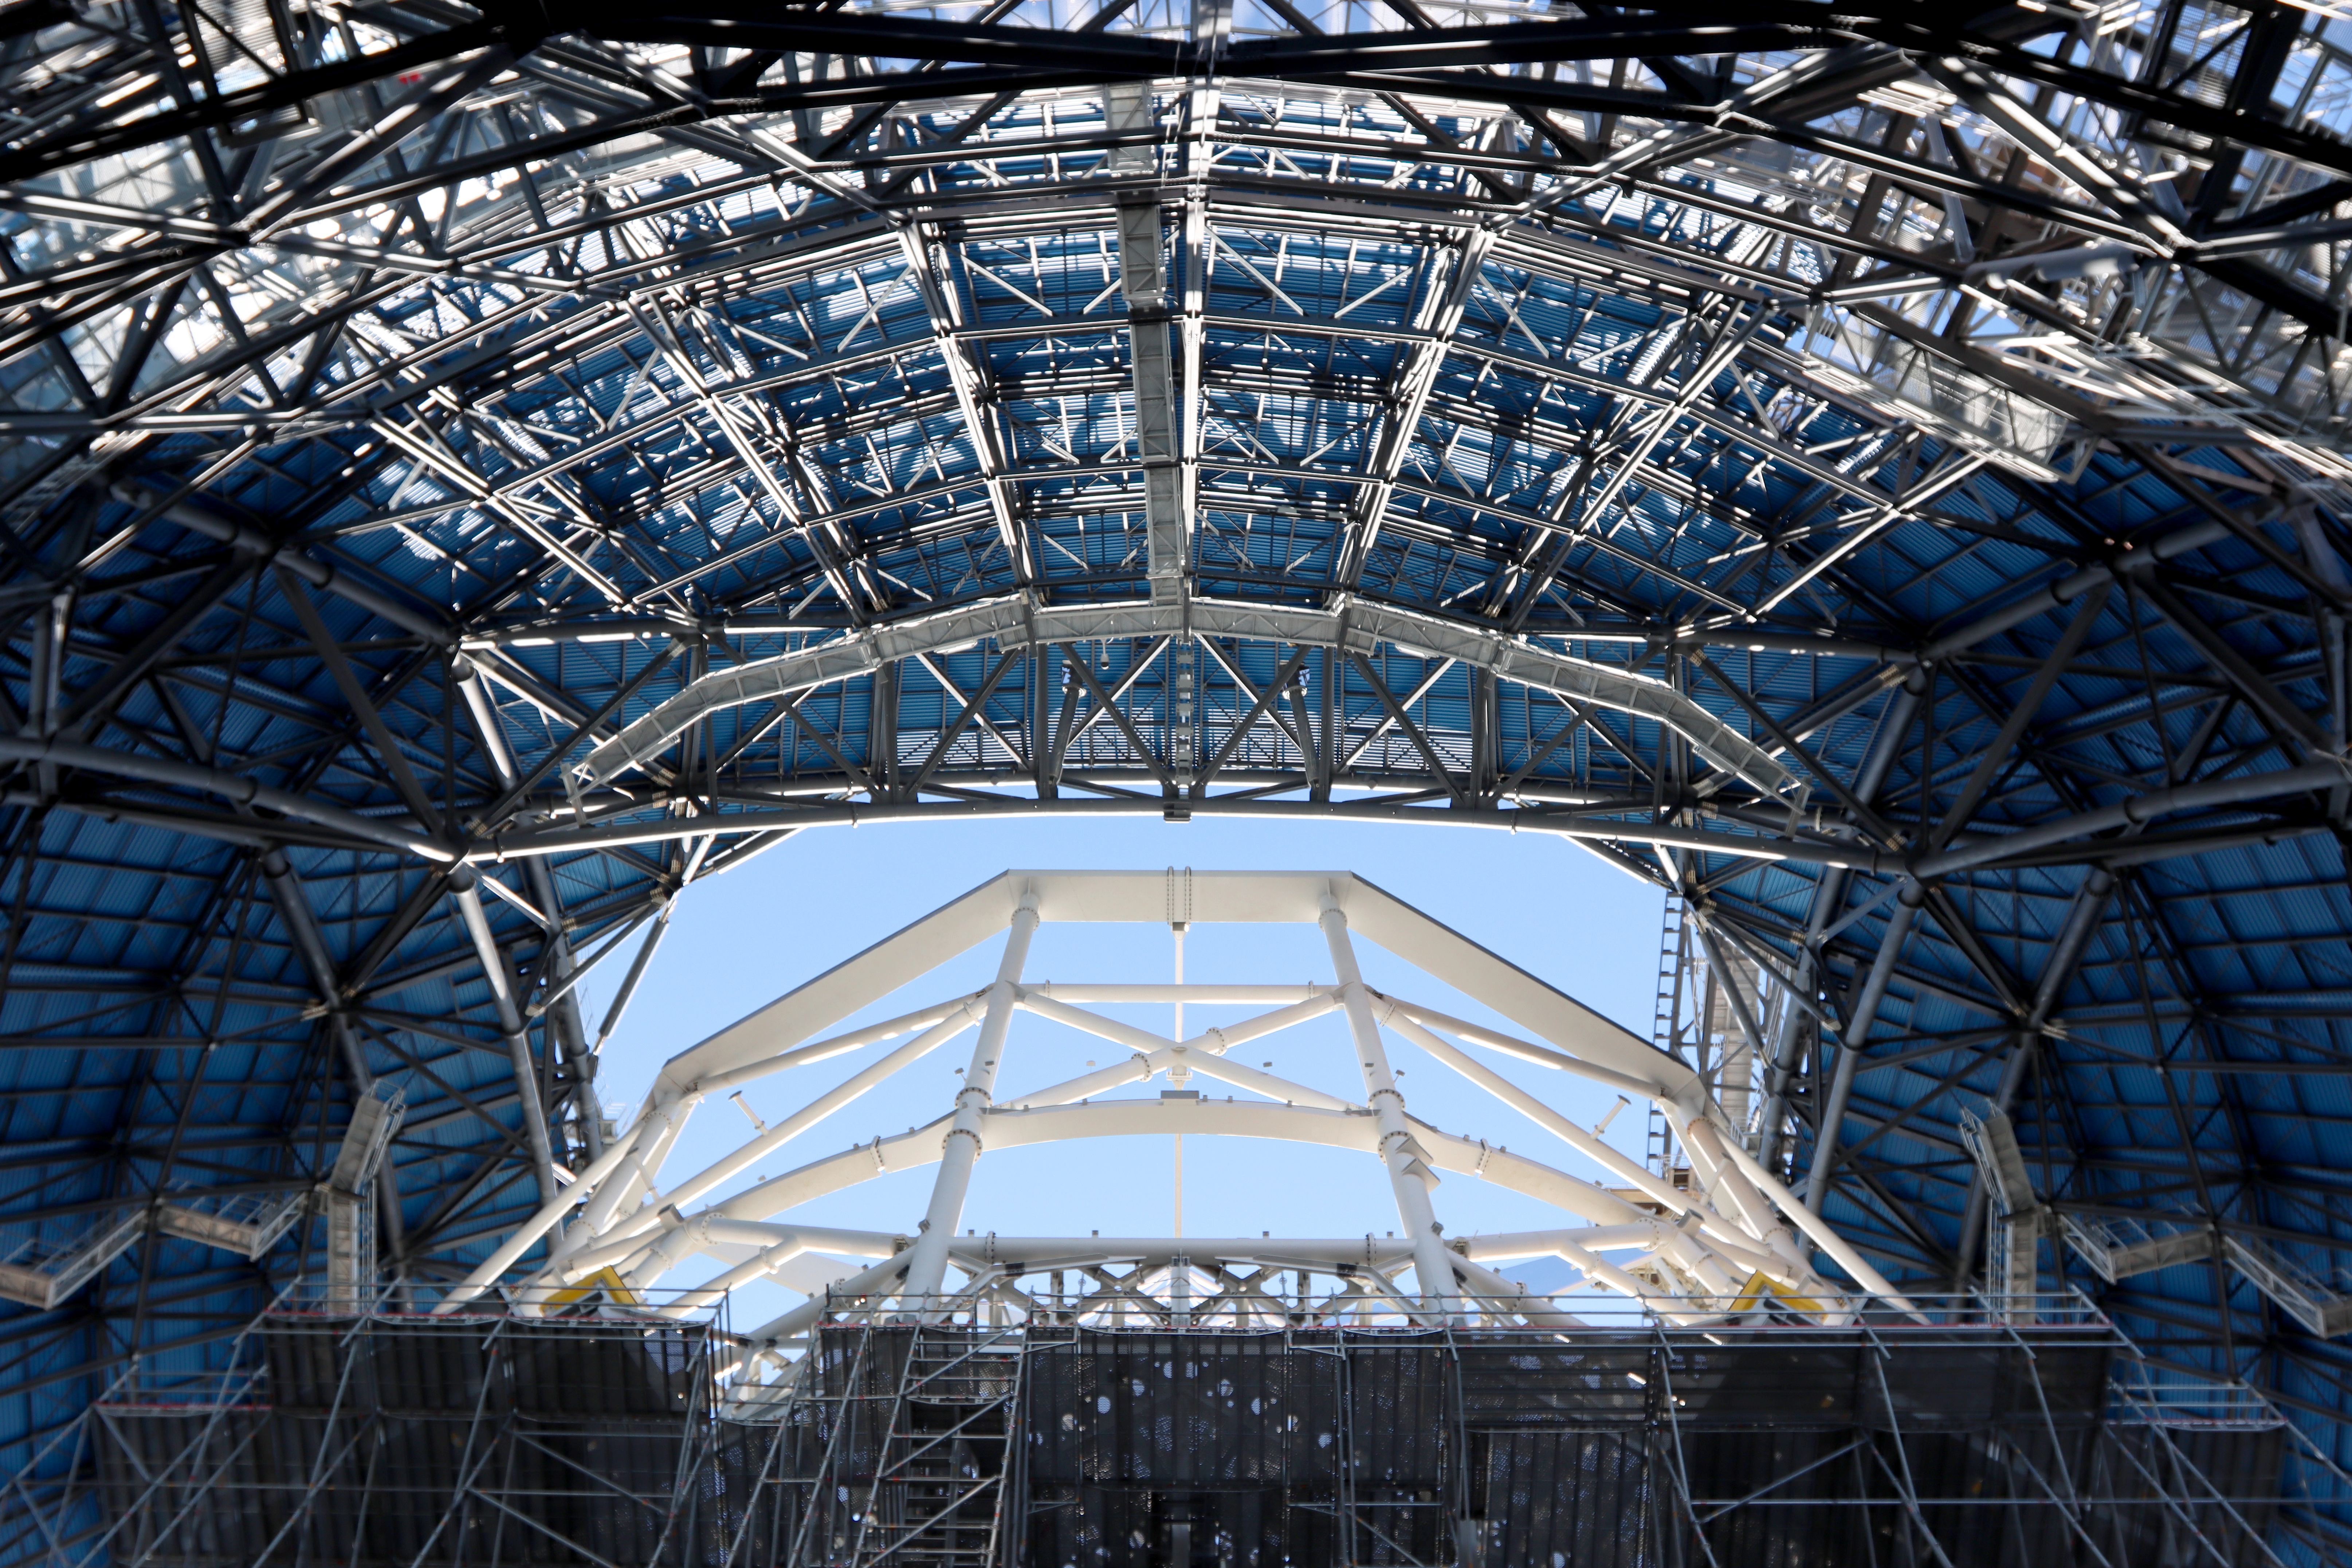

Construction continues on the ELT

In this image, from March 2025, we can really see the scale of the Extremely Large Telescope's (ELT) main structure. Surrounding the construction in the centre of the image is a network of scaffolding, crawling up to the top of the dome.

Credit: ESO/E. Pinto